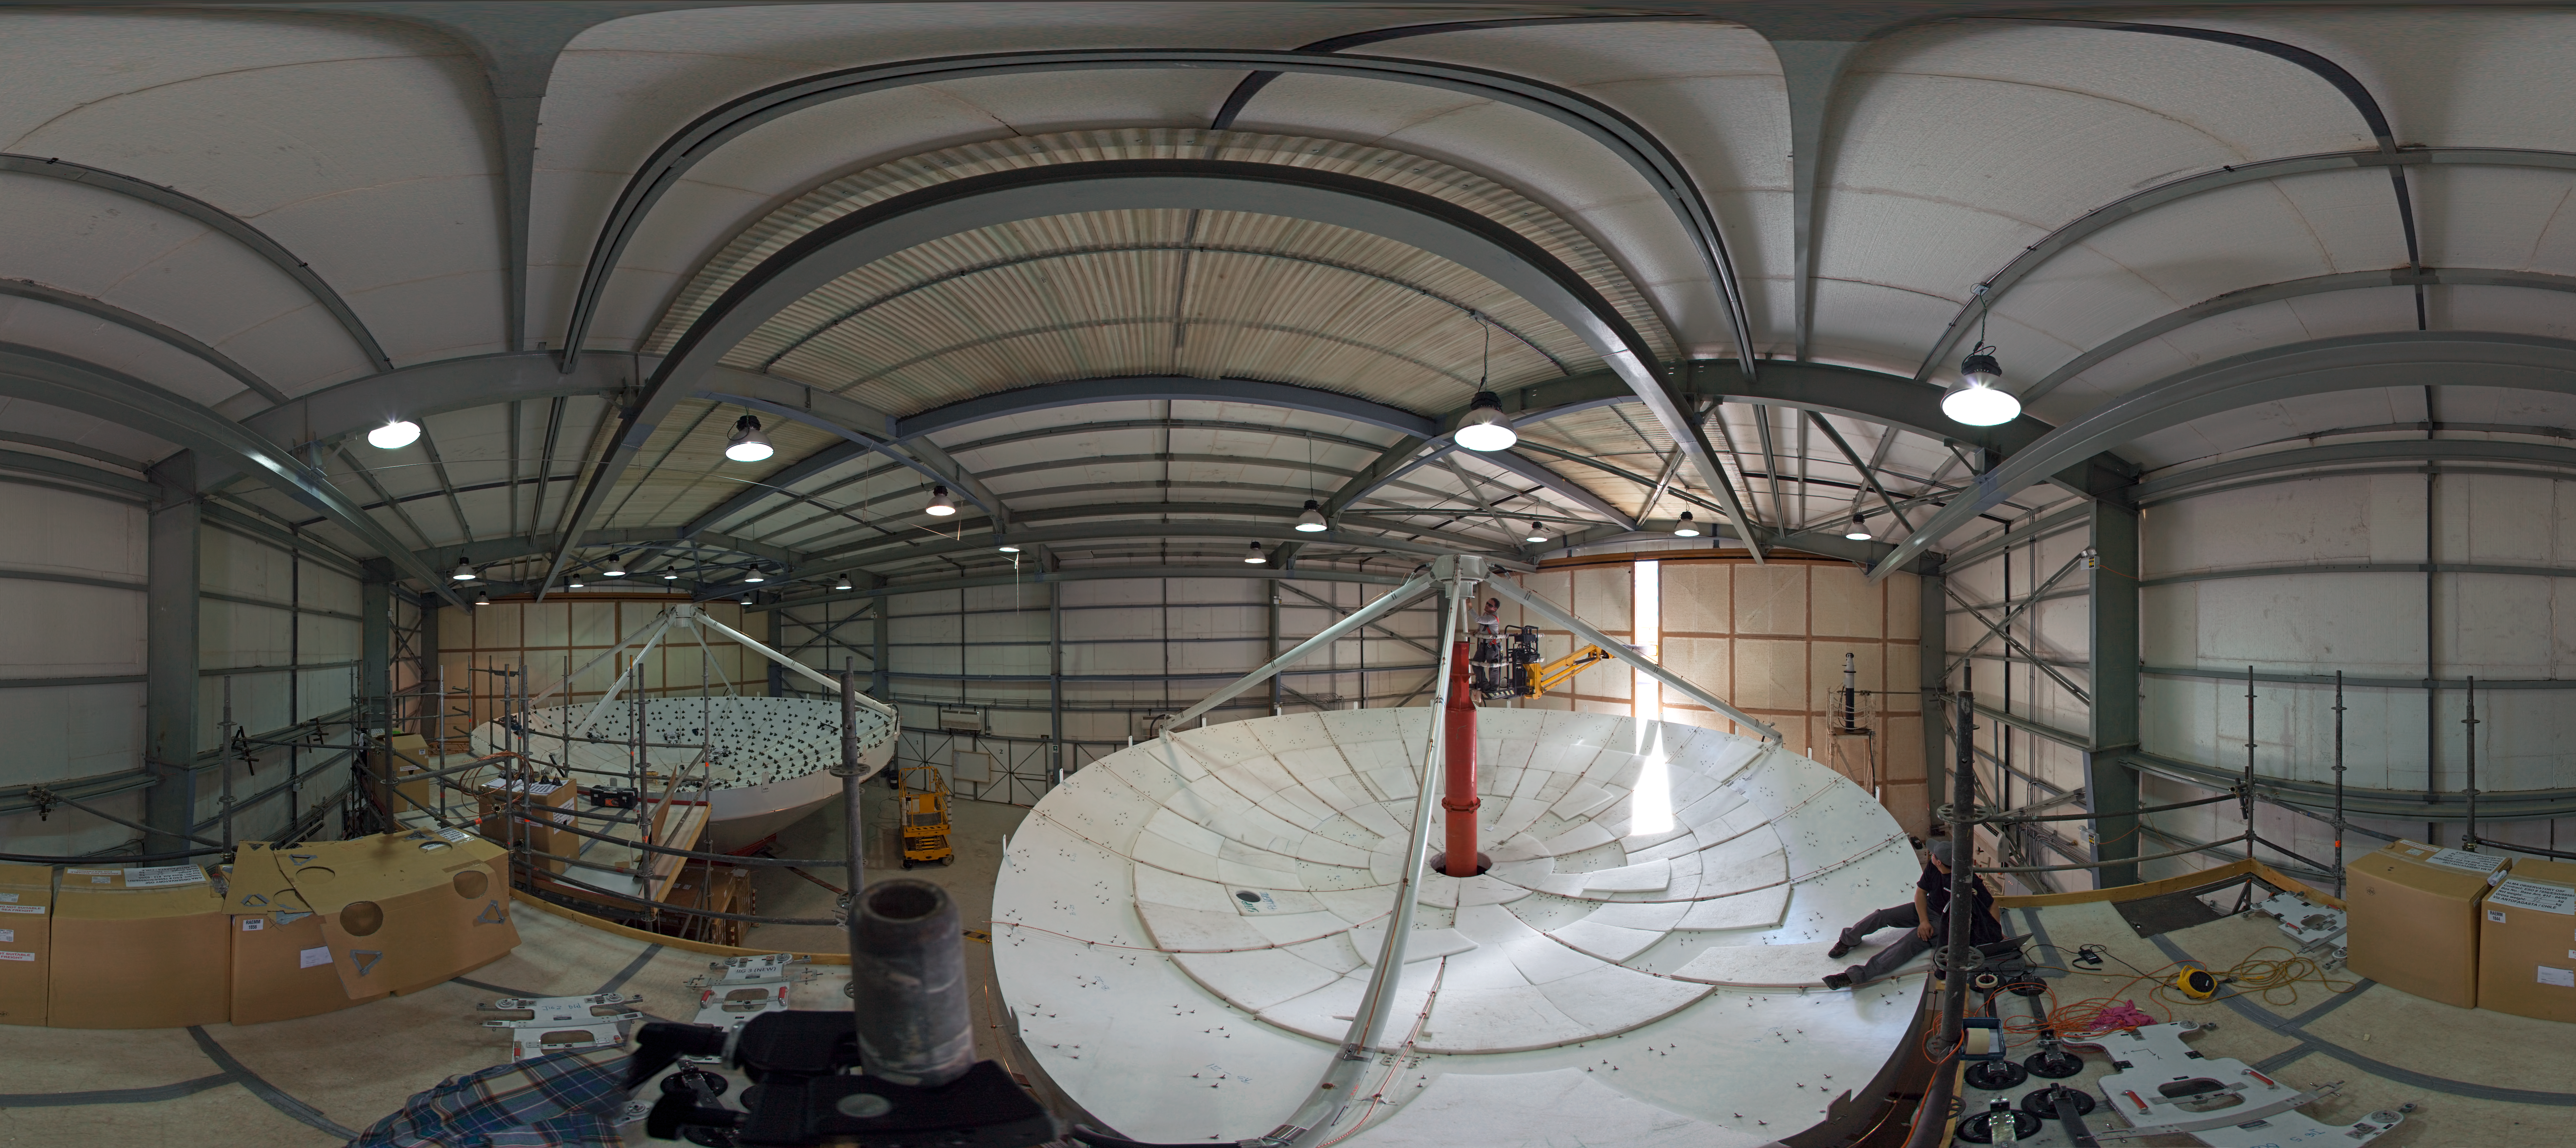

ALMA antennas at the AEM hangar

360 degree panorama showing two dishesh of a European antenna for ALMA during their construction. ALMA, the Atacama Large Millimeter/submillimeter Array, is a global partnership of Europe, North America and East Asia in cooperation with Chile. The European antennas were built by the AEM (Alcatel Alenia Space France, Alcatel Alenia Space Italy, European Industrial Engineering S.r.L., MT Aerospace) Consortium.

Credit: ESO